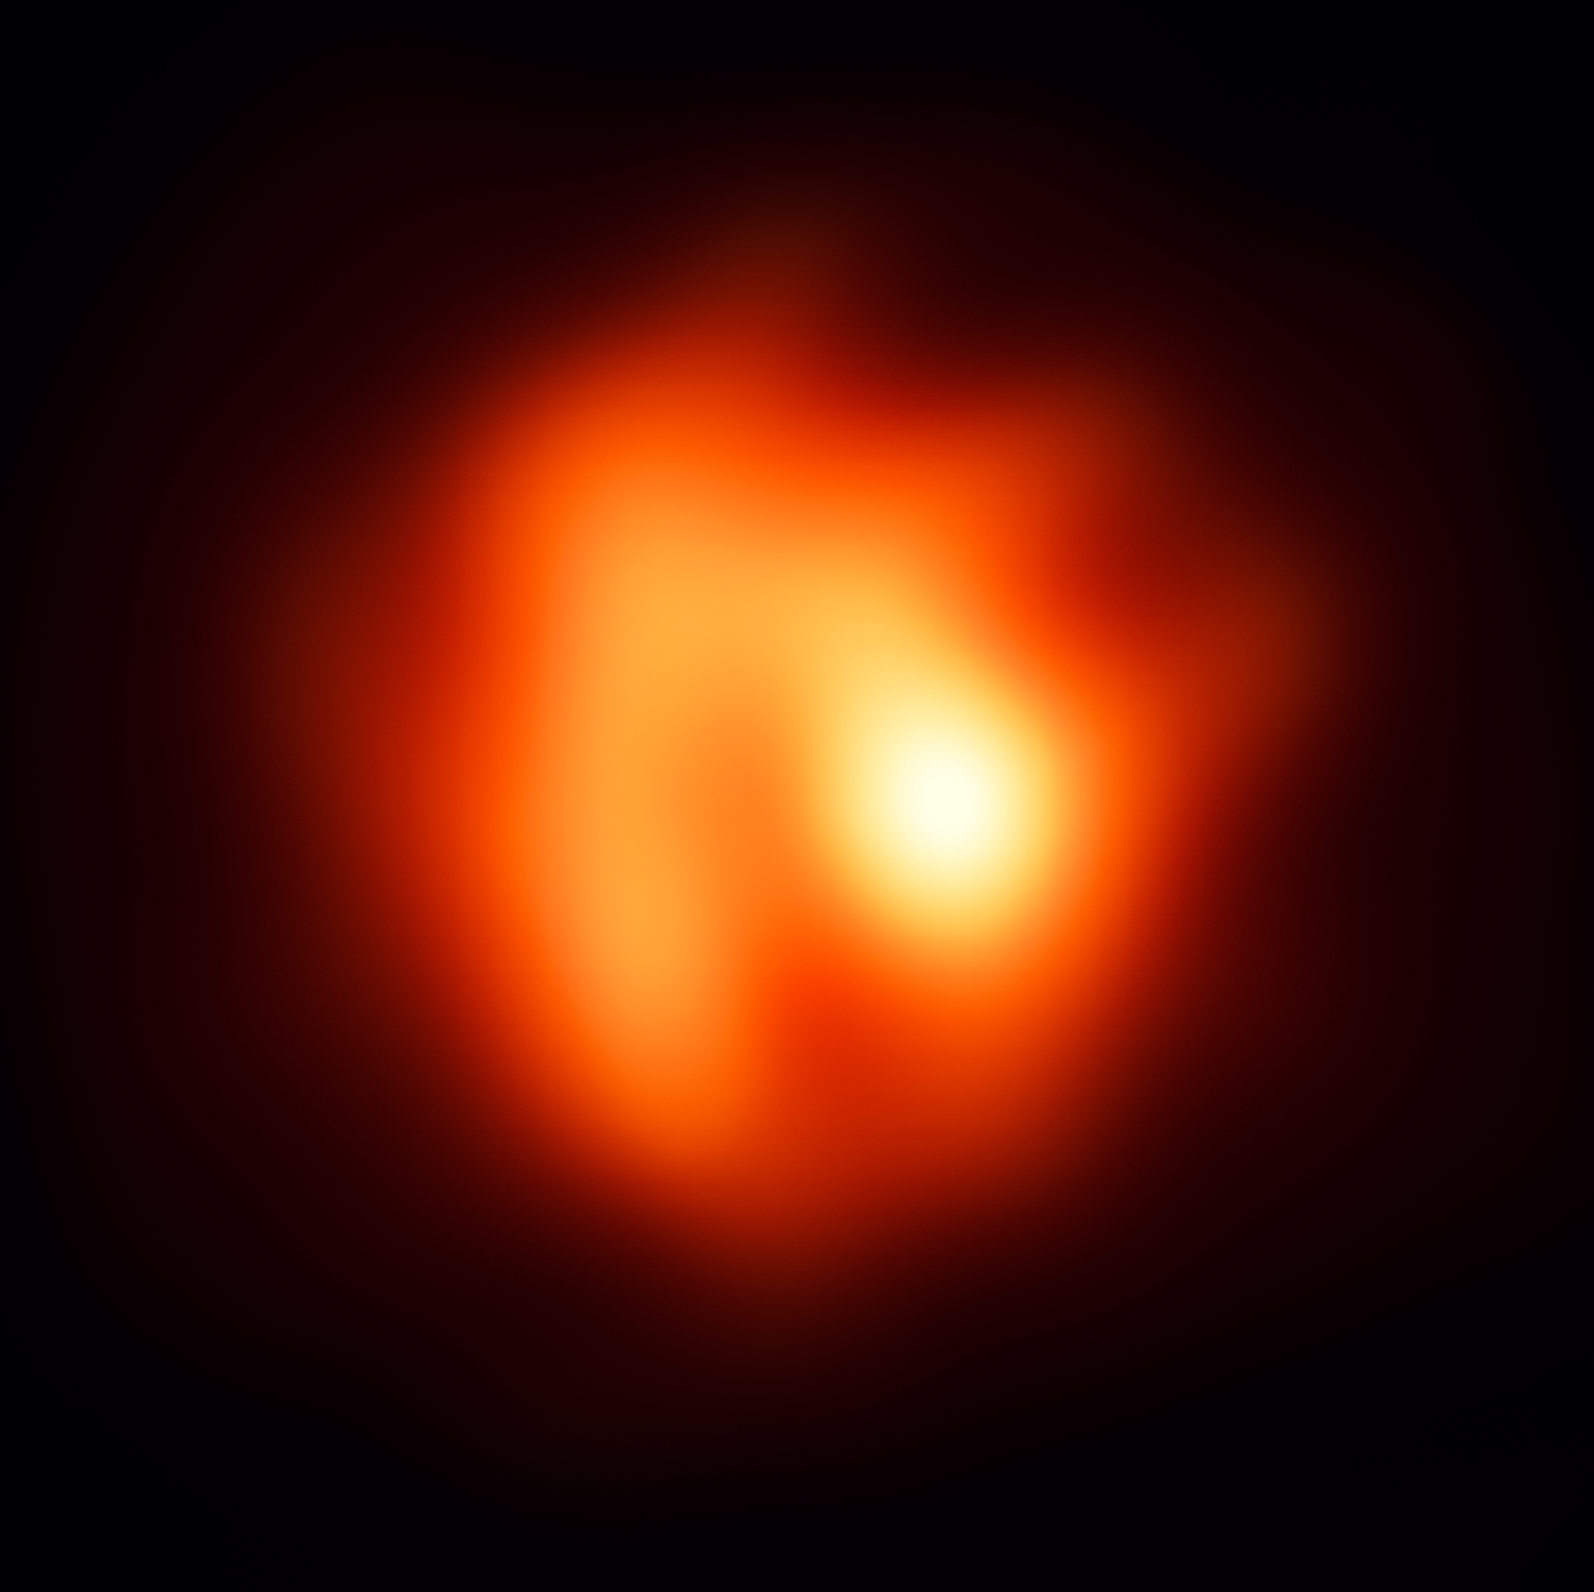

A red giant sheds its skin

This ghostly image features a distant and pulsating red giant star known as R Sculptoris. Situated 1200 light-years away in the constellation of Sculptor, R Sculptoris is something known as a carbon-rich asymptotic giant branch (AGB) star, meaning that it is nearing the end of its life. At this stage, low- and intermediate-mass stars cool off, create extended atmospheres, and lose a lot of their mass — they are on their way to becoming spectacular planetary nebulae.

While the basics of this mass-loss process are understood, astronomers are still investigating how it begins near the surface of the star. The amount of mass lost by a star actually has huge implications for its stellar evolution, altering its future, and leading to different types of planetary nebulae. As AGB stars end their lives as planetary nebulae, they produce a vast range of elements — including 50% of elements heavier than iron — which are then released into the Universe and used to make new stars, planets, moons, and eventually the building blocks of life.

One particularly intriguing feature of R Sculptoris is its dominant bright spot, which looks to be two or three times brighter than the other regions. The astronomers that captured this wonderful image, using ESO’s Very Large Telescope Interferometer (VLTI), have concluded that R Sculptoris is surrounded by giant “clumps” of stellar dust that are peeling away from the shedding star. This bright spot is, in fact, a region around the star with little to no dust, allowing us to look deeper into the stellar surface.

This image captures an extremely small section of the sky: approximately 20x20 milliarcseconds. For comparison, Jupiter has an angular size of approximately 40 arcseconds.

Credit: ESO/M. Wittkowski (ESO)